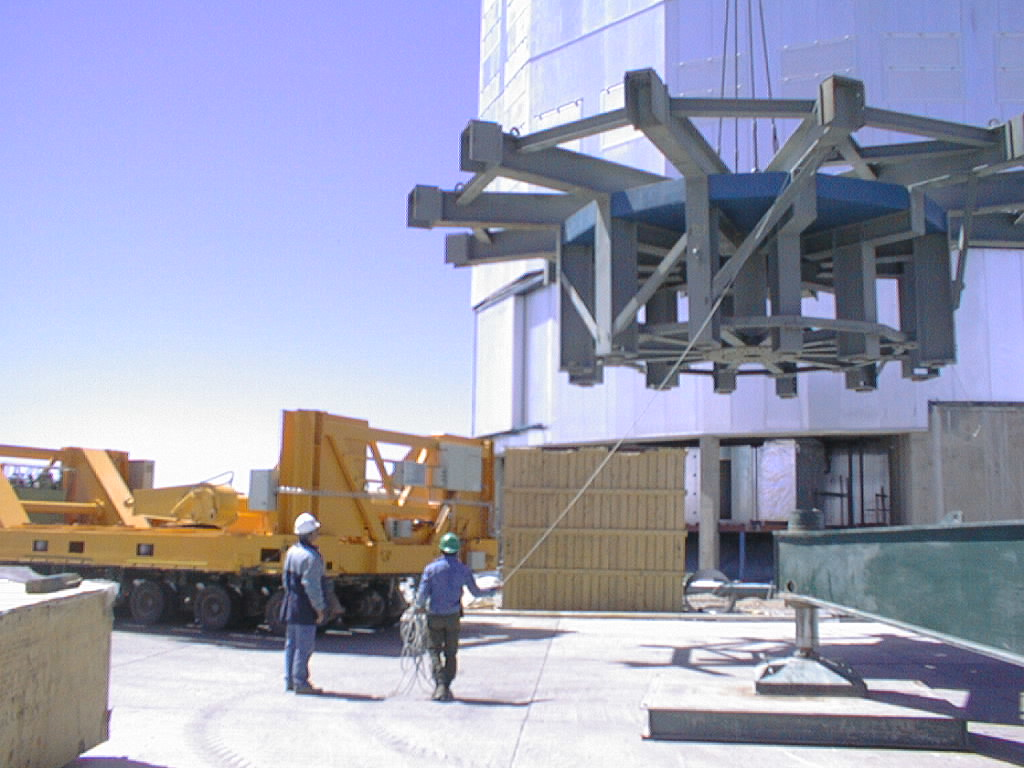

Installation of M1 cell with dummy mirror on VLT UT2

The dummy M1 Cell is deposited outside the UT4 enclosure for later use at this telescope. (Photo obtained on December 12, 1998).

Credit: ESO